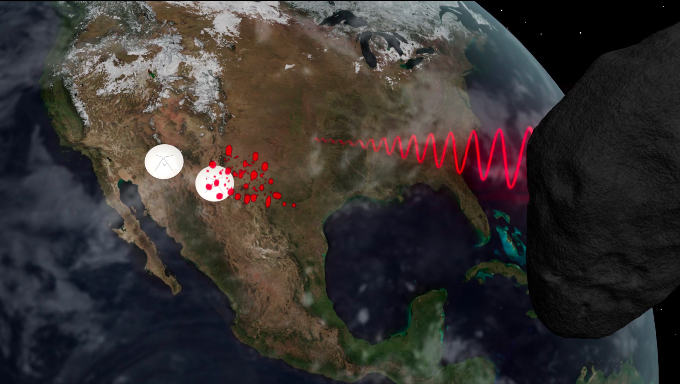

Simulation of Radar Speckle Tracking of Asteroids Using Radio Telescopes

A signal is bounced off of asteroids, depending on how the asteroid is spinning, the reflected images will be seen by different antennas of the VLBA at different times. By measuring the timing differences, we can calculate the direction and speed of rotation. Learn more about what radio telescopes can tell us about asteroids: https://public.nrao.edu/explore/milky-way-explorer/.

Credit: Bill Saxton (NRAO/AUI/NSF). Music: Mark Mercury.